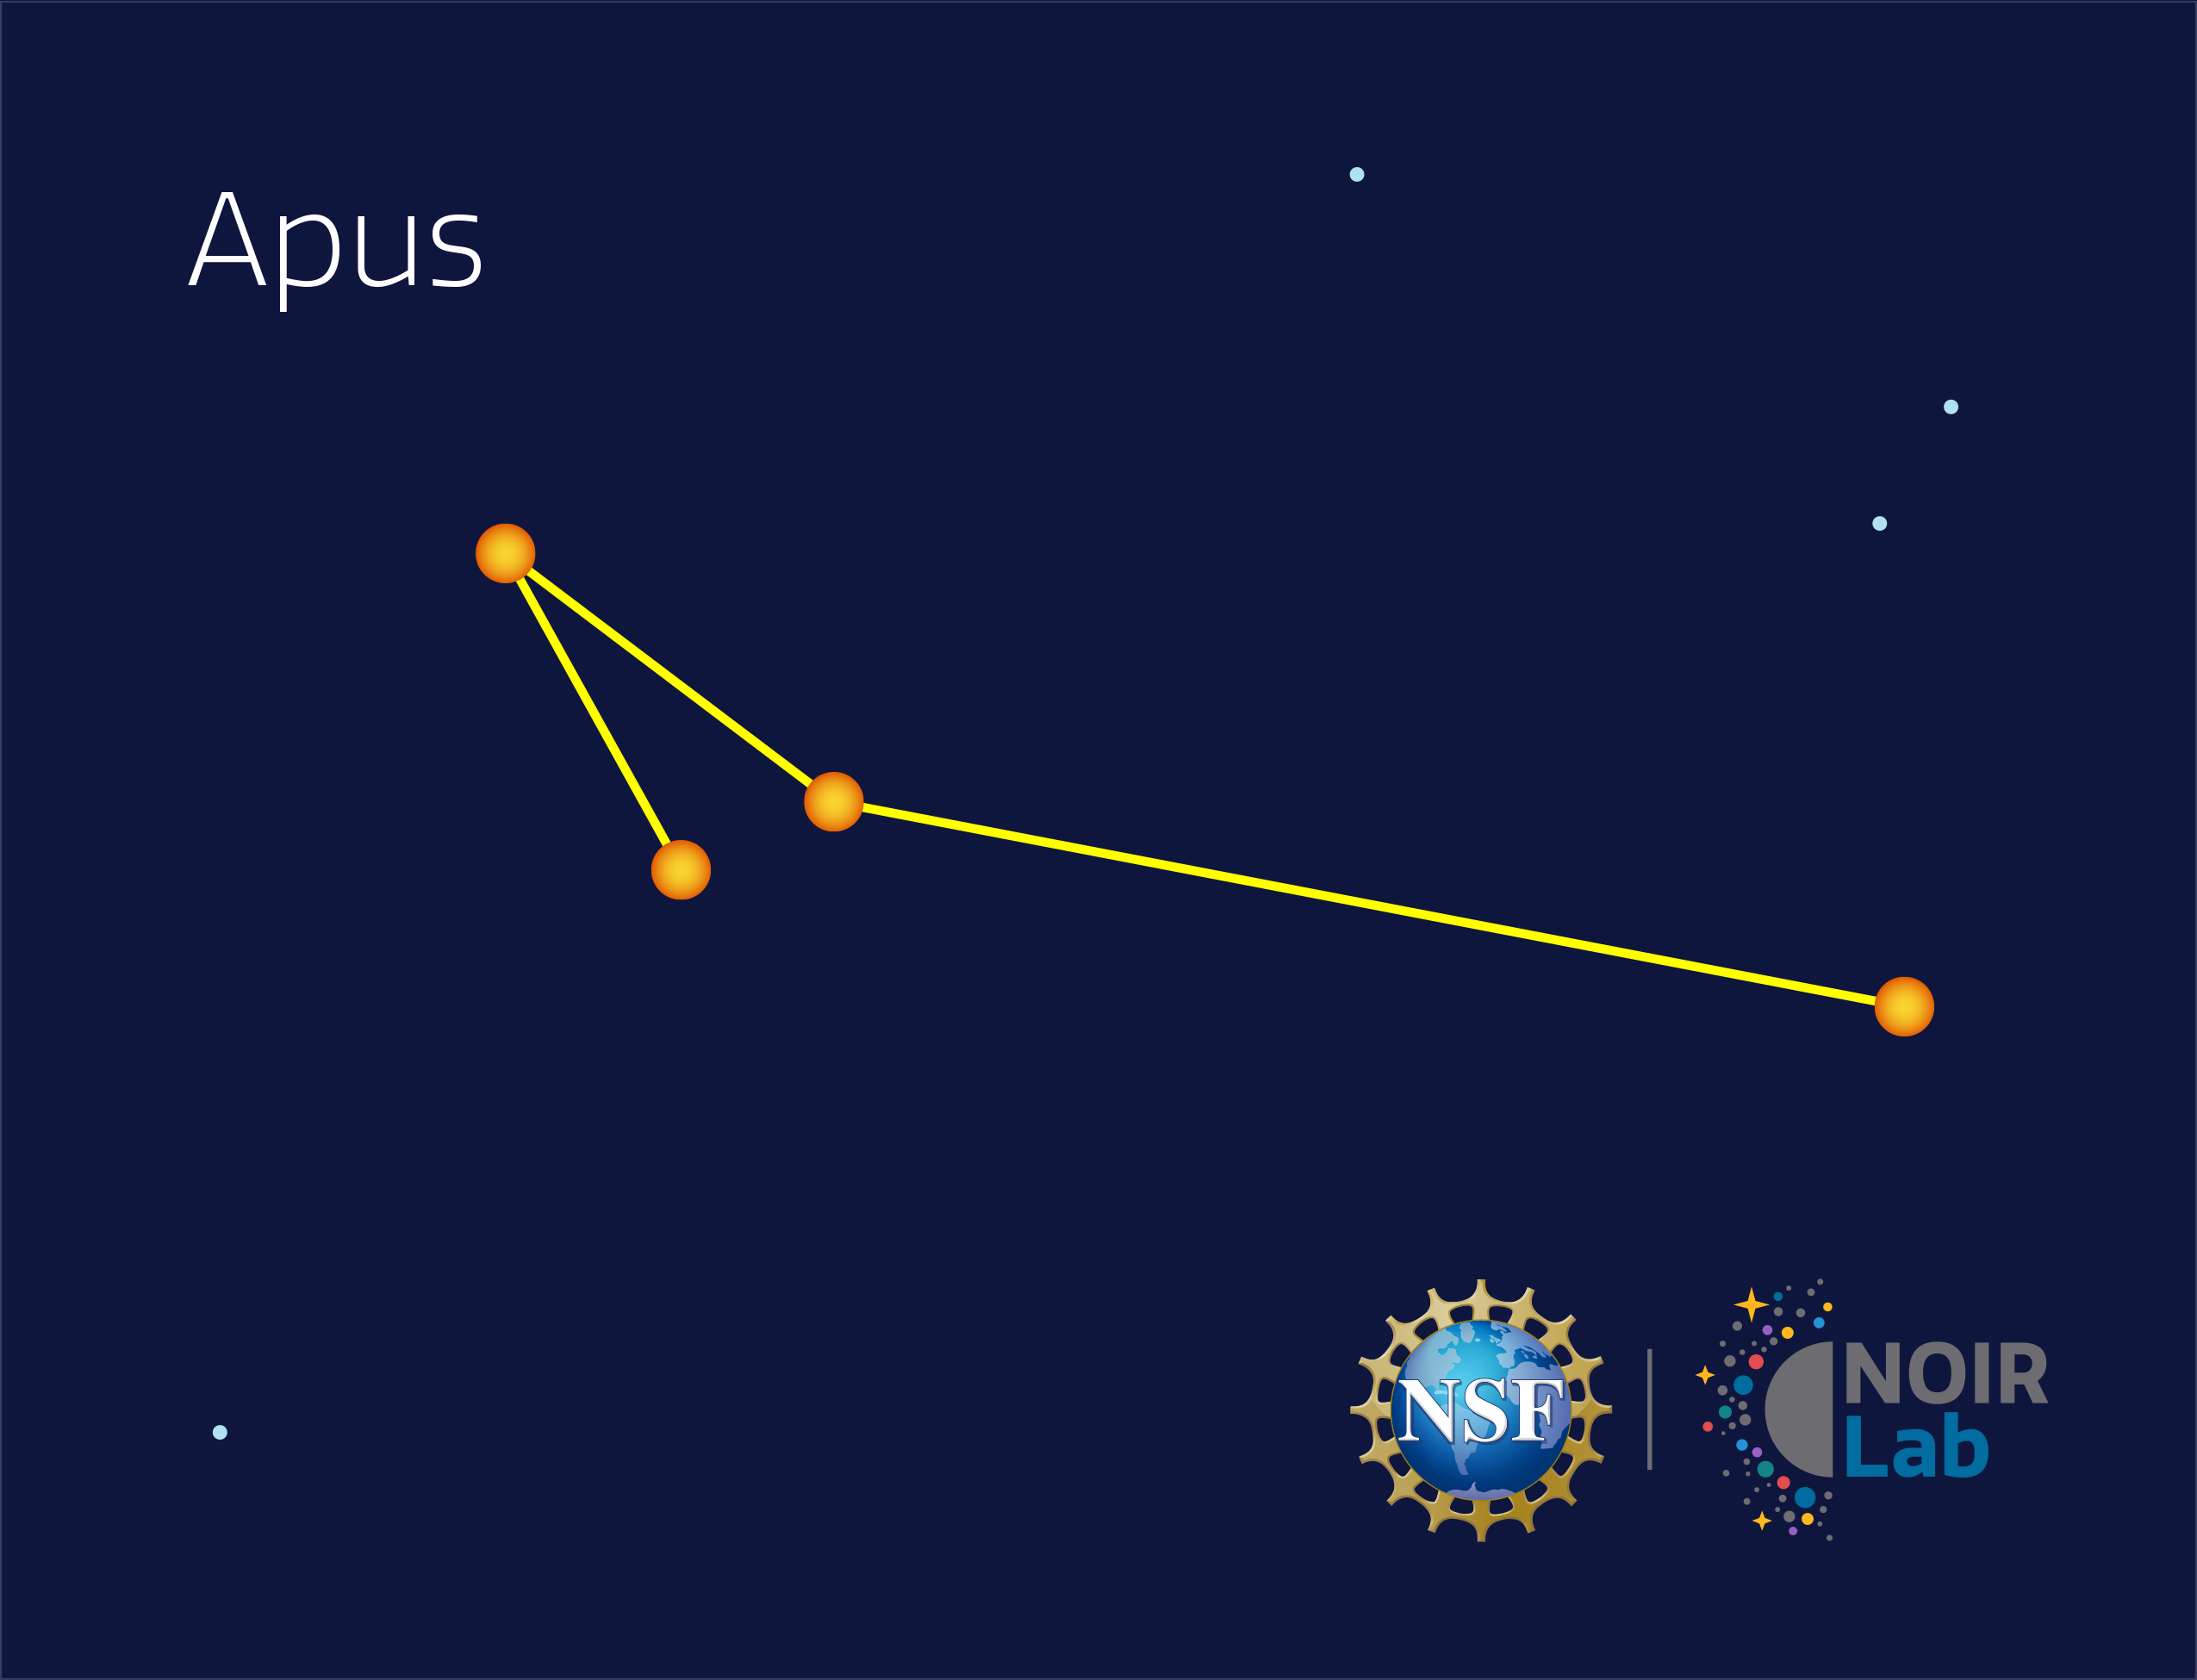

Apus

Credit: NOIRLab